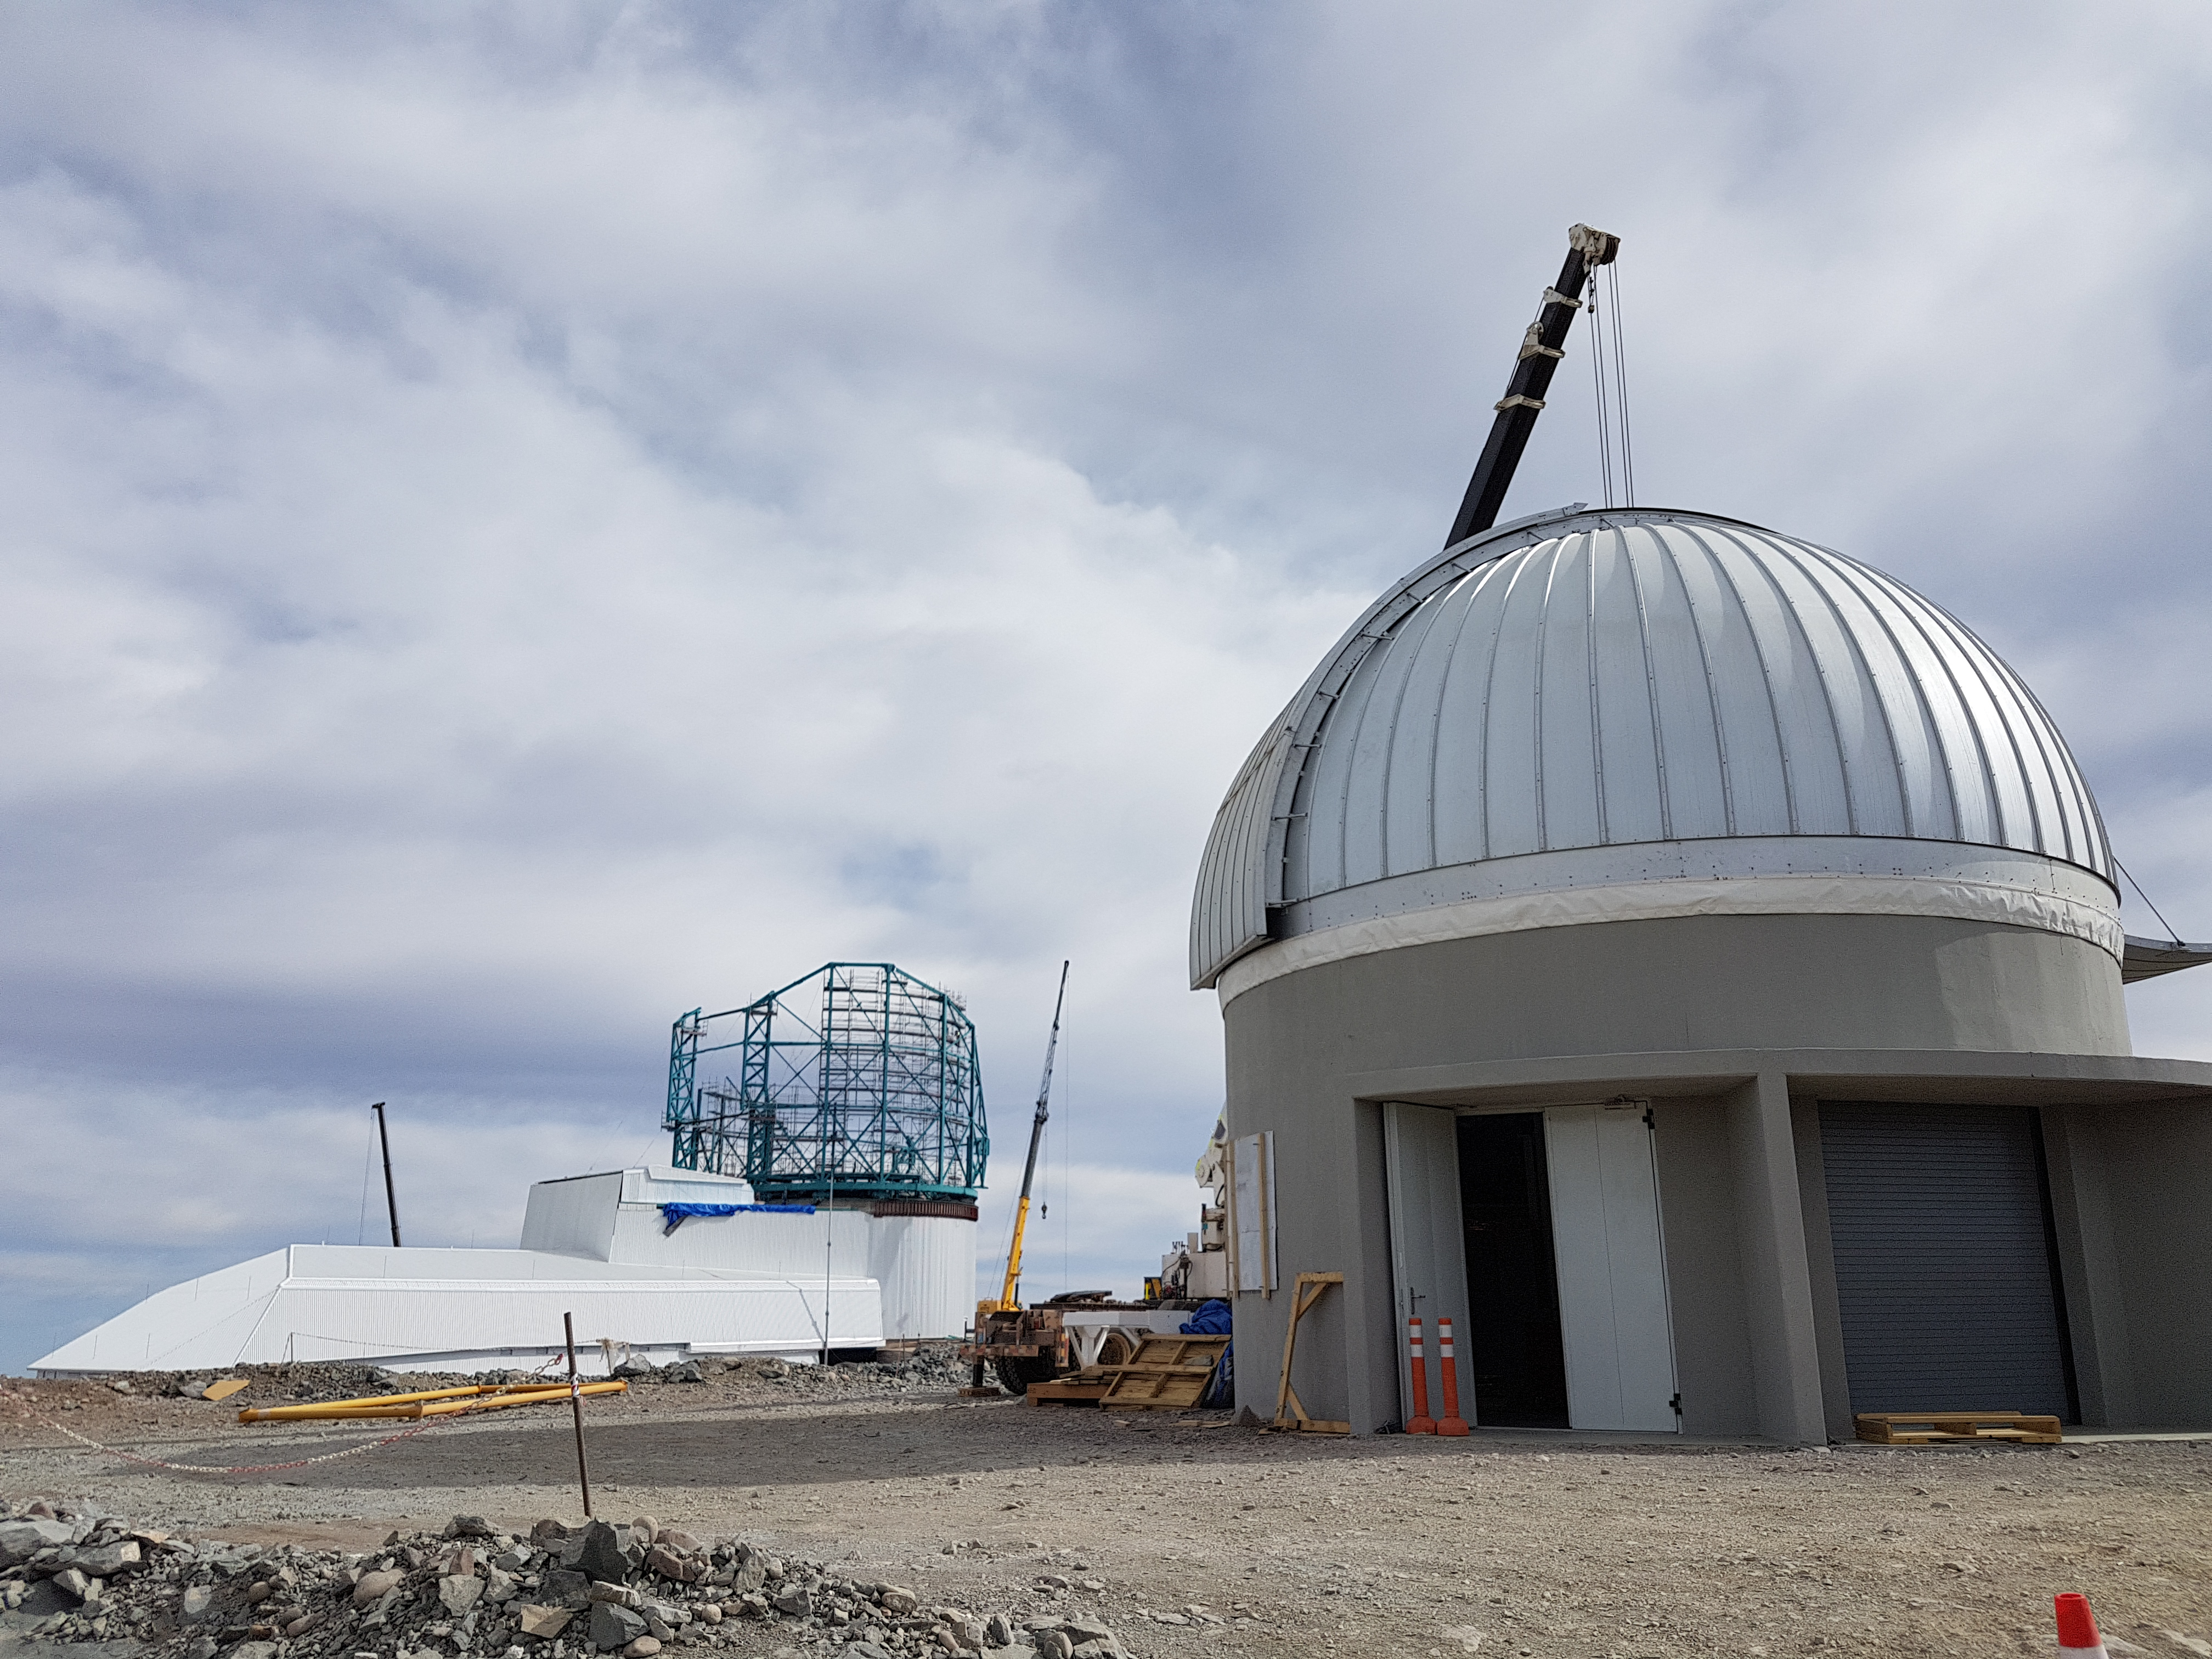

Weeky Construction Photos

View of the LSST Summit Facility building with the Auxiliary Telescope enclosure in the foreground.

Credit: Rubin Observatory/NSF/AURA